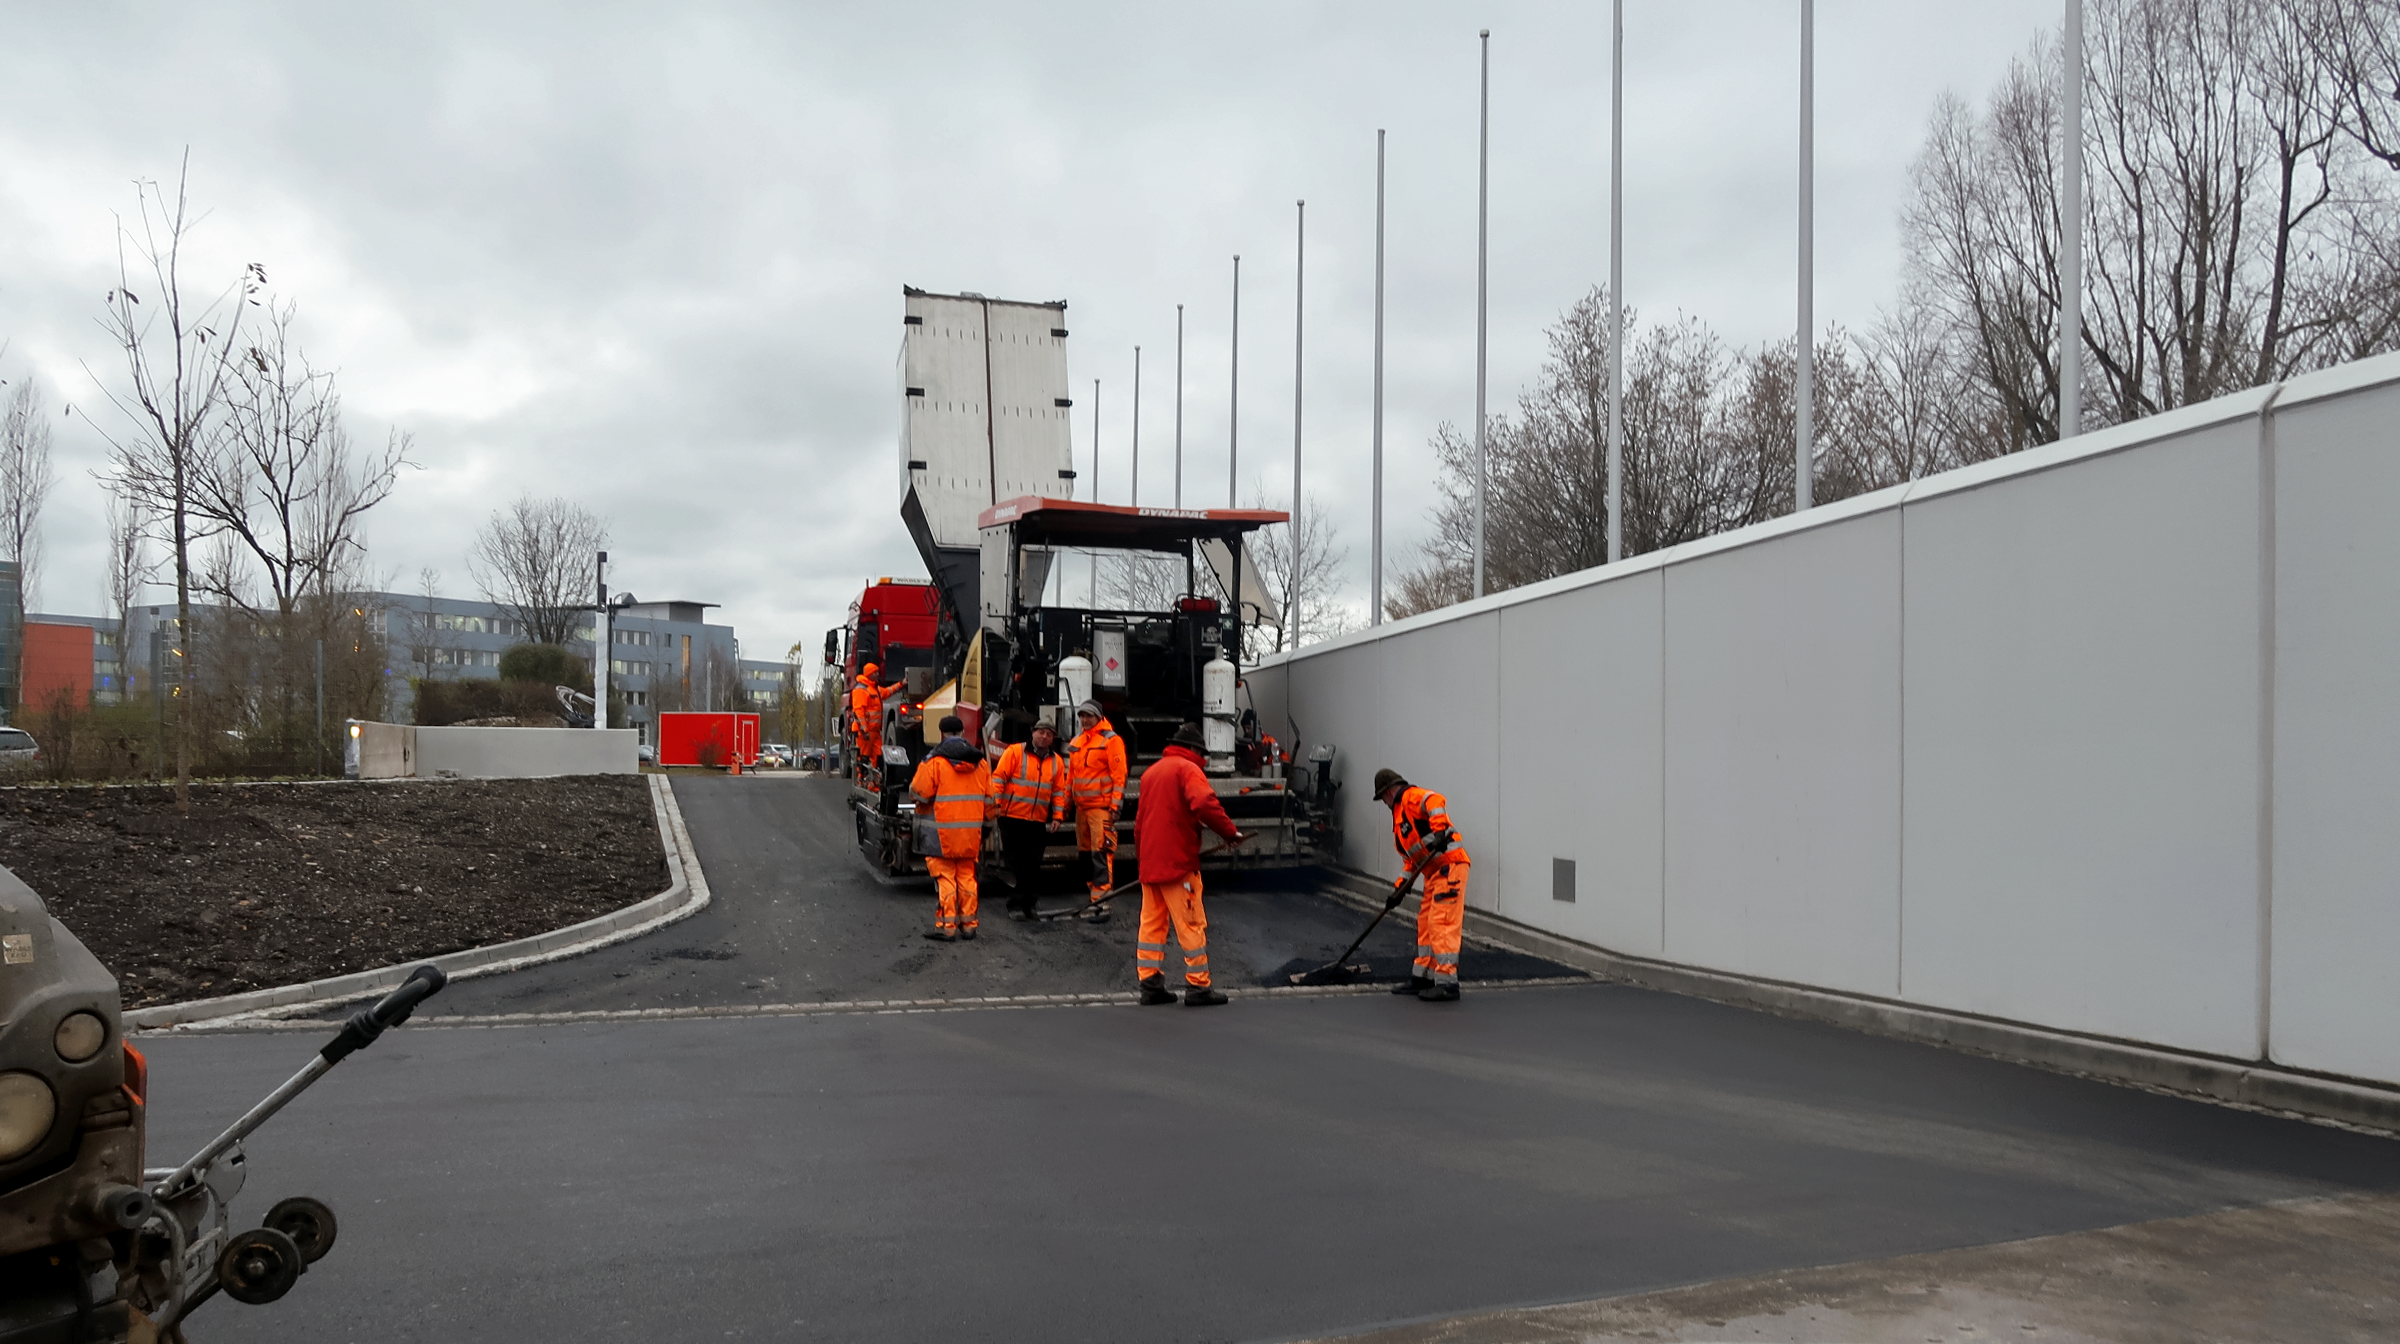

Laying tarmac

Photo taken during the construction of the ESO Supernova Planetarium & Visitor Centre.

Credit: ESO